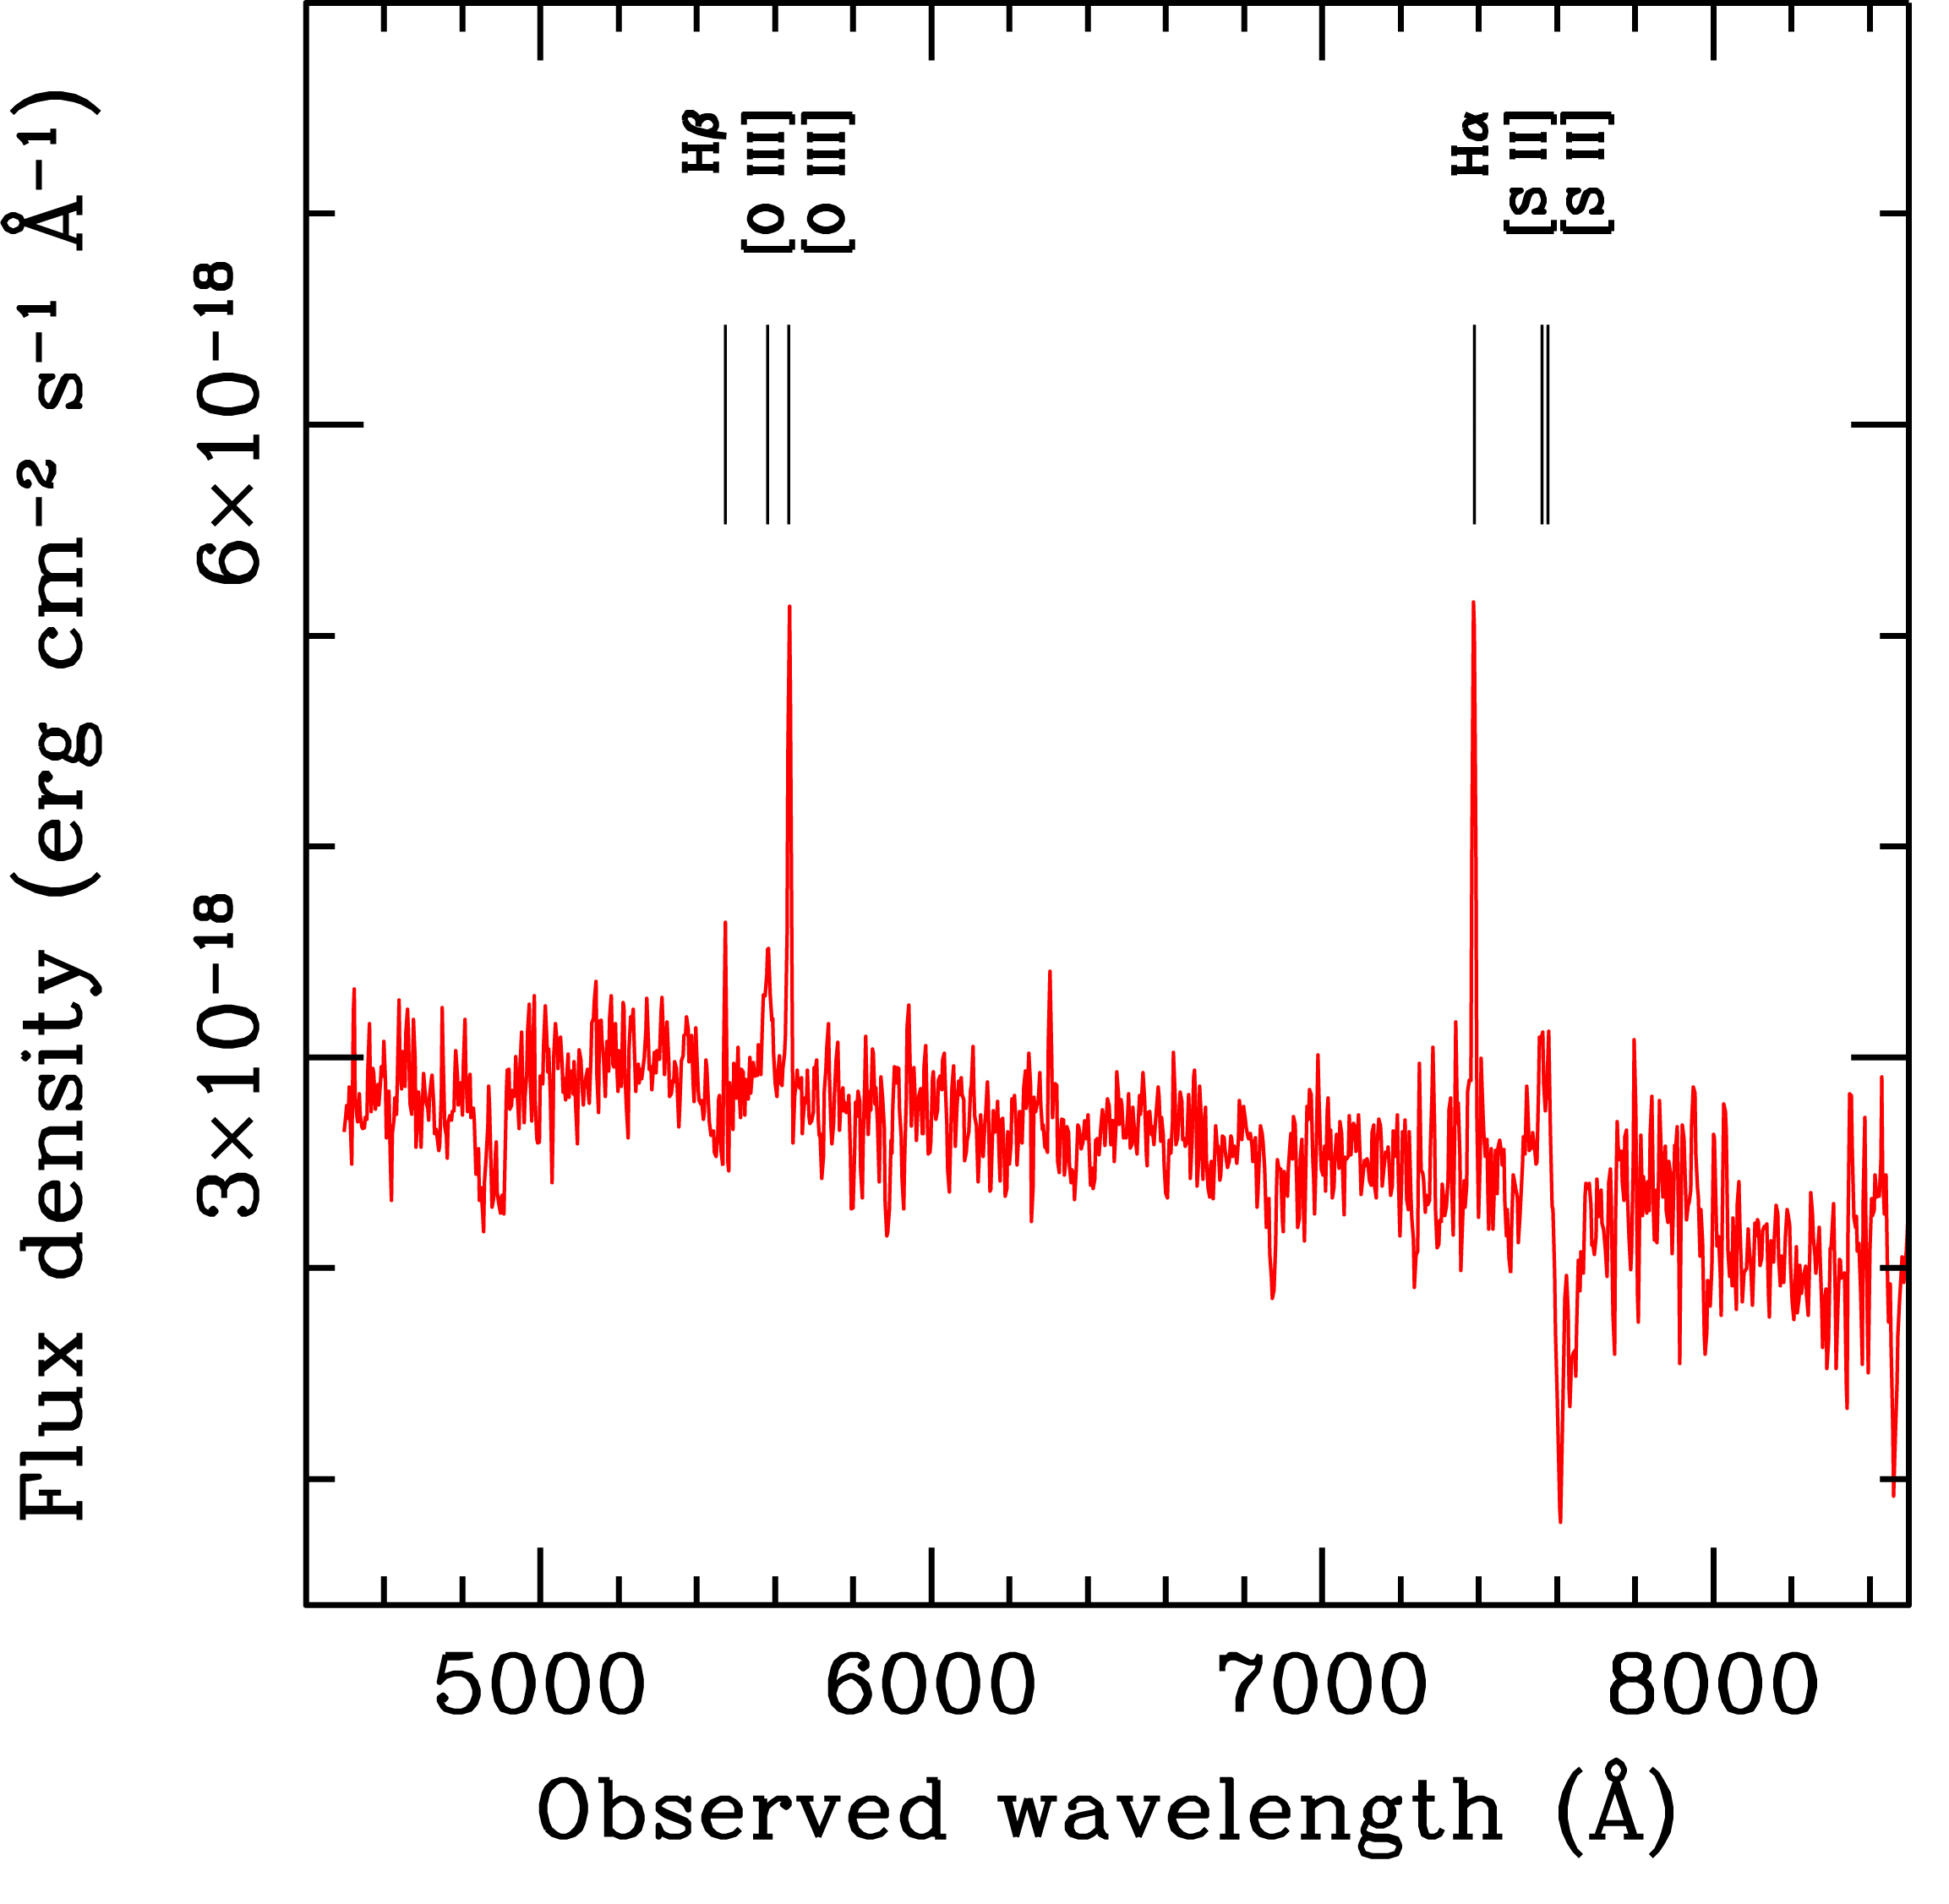

Spectrum of GRB 060614

The spectrum of the host galaxy of the gamma-ray burst GRB 060614 shows the presence of several nebular emission lines, including the emission from Hydrogen (Halpha and Hbeta). These lines are due to gas which is heated by the intense ultraviolet flux coming from hot, massive stars, and therefore indicate that active star formation is taking place in the galaxy. The rate at which stars are forming, once normalized to the galaxy luminosity, is comparable to that of other long-duration GRB host galaxies.

Credit: ESO